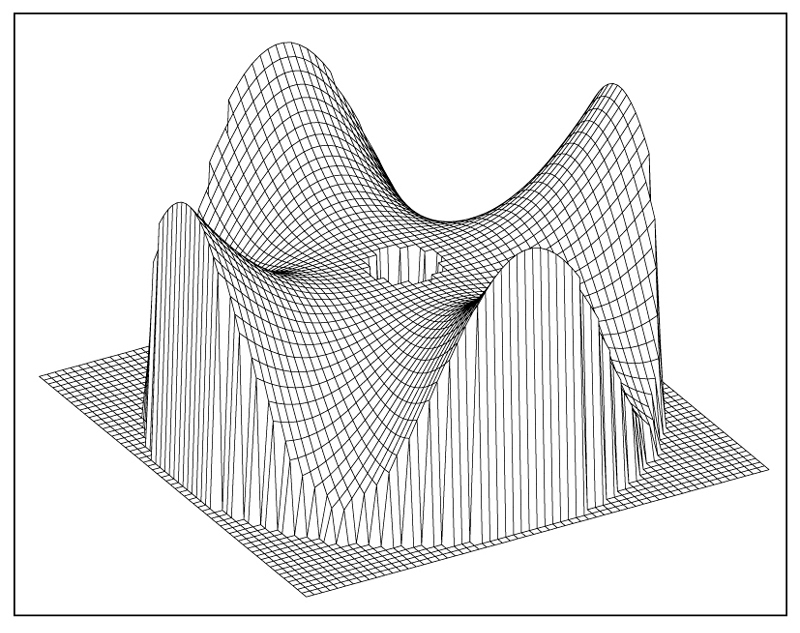

VLT main mirror deformation (four-fold symmetry)

This image illustrates the deformation of the primary mirror (relative to the normal shape; vertical scale greatly enhanced).

Credit: ESO